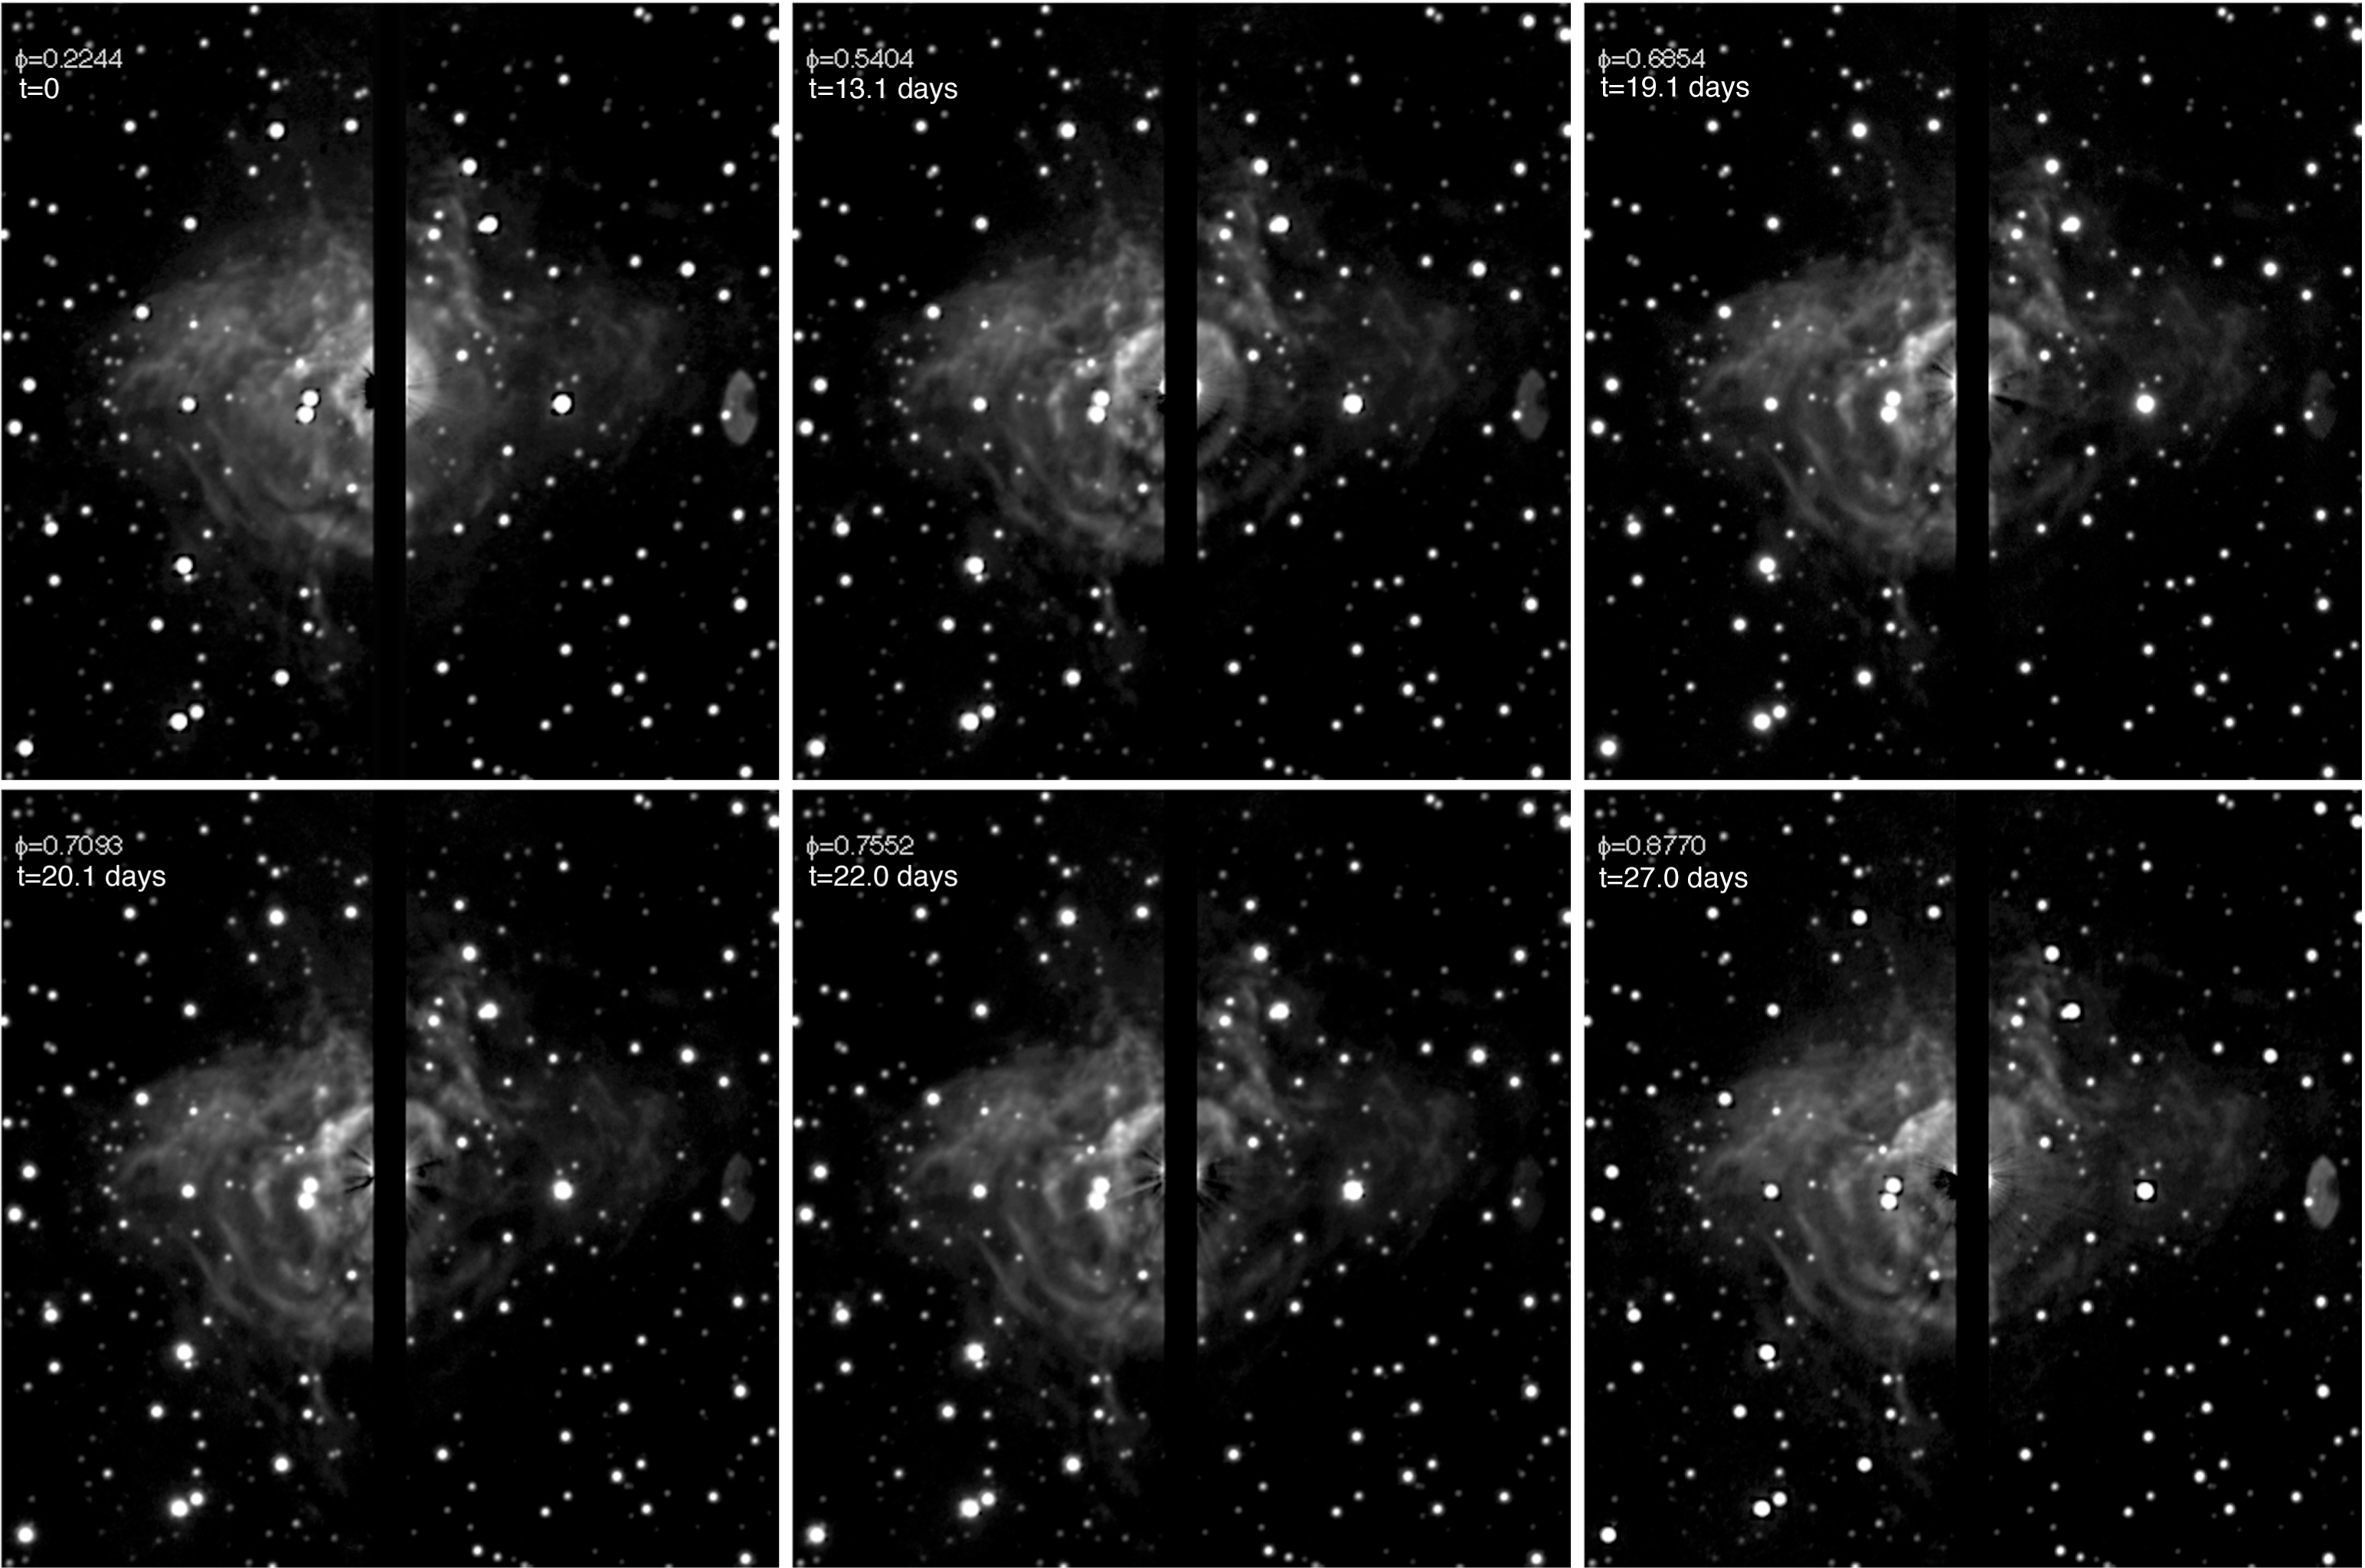

Light echoes in RS Pup

The nebula around RS Pup seen at 6 different epochs, corresponding to different phases of its 41.4 day cycle, as indicated in the top left part of each image. By monitoring both the light variation of the star (not visible on these images as it is positioned in the gap between the detectors) and the the light echoes from several features in the nebula, it is possible to determine the distance of the star. The changes in the nebula are for example very easy to detect in the middle part, just above and right to the two close foreground stars. The astronomers looked at the echoes produced by 7 nebular features, some of which are indicated on this image. The exposures were obtained randomly between 28 October 2006 and 24 March 2007 with EMMI on ESO's NTT at La Silla.

Credit: ESO